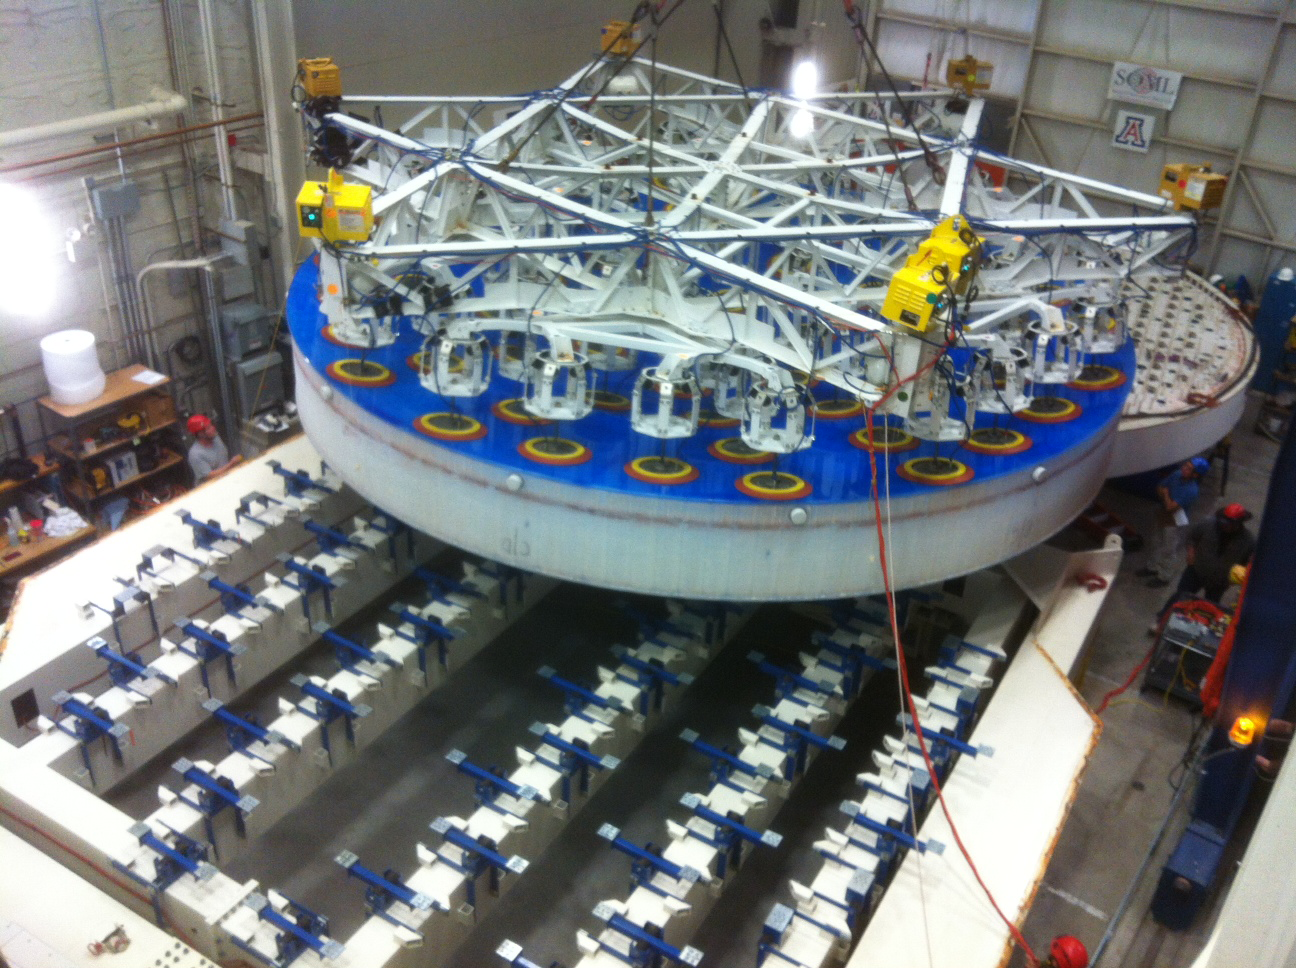

Lifted Mirror

The mirror is lifted from the polishing cell (in the far back) to the container (in the front).

Credit: Rubin Observatory/NSF/AURA